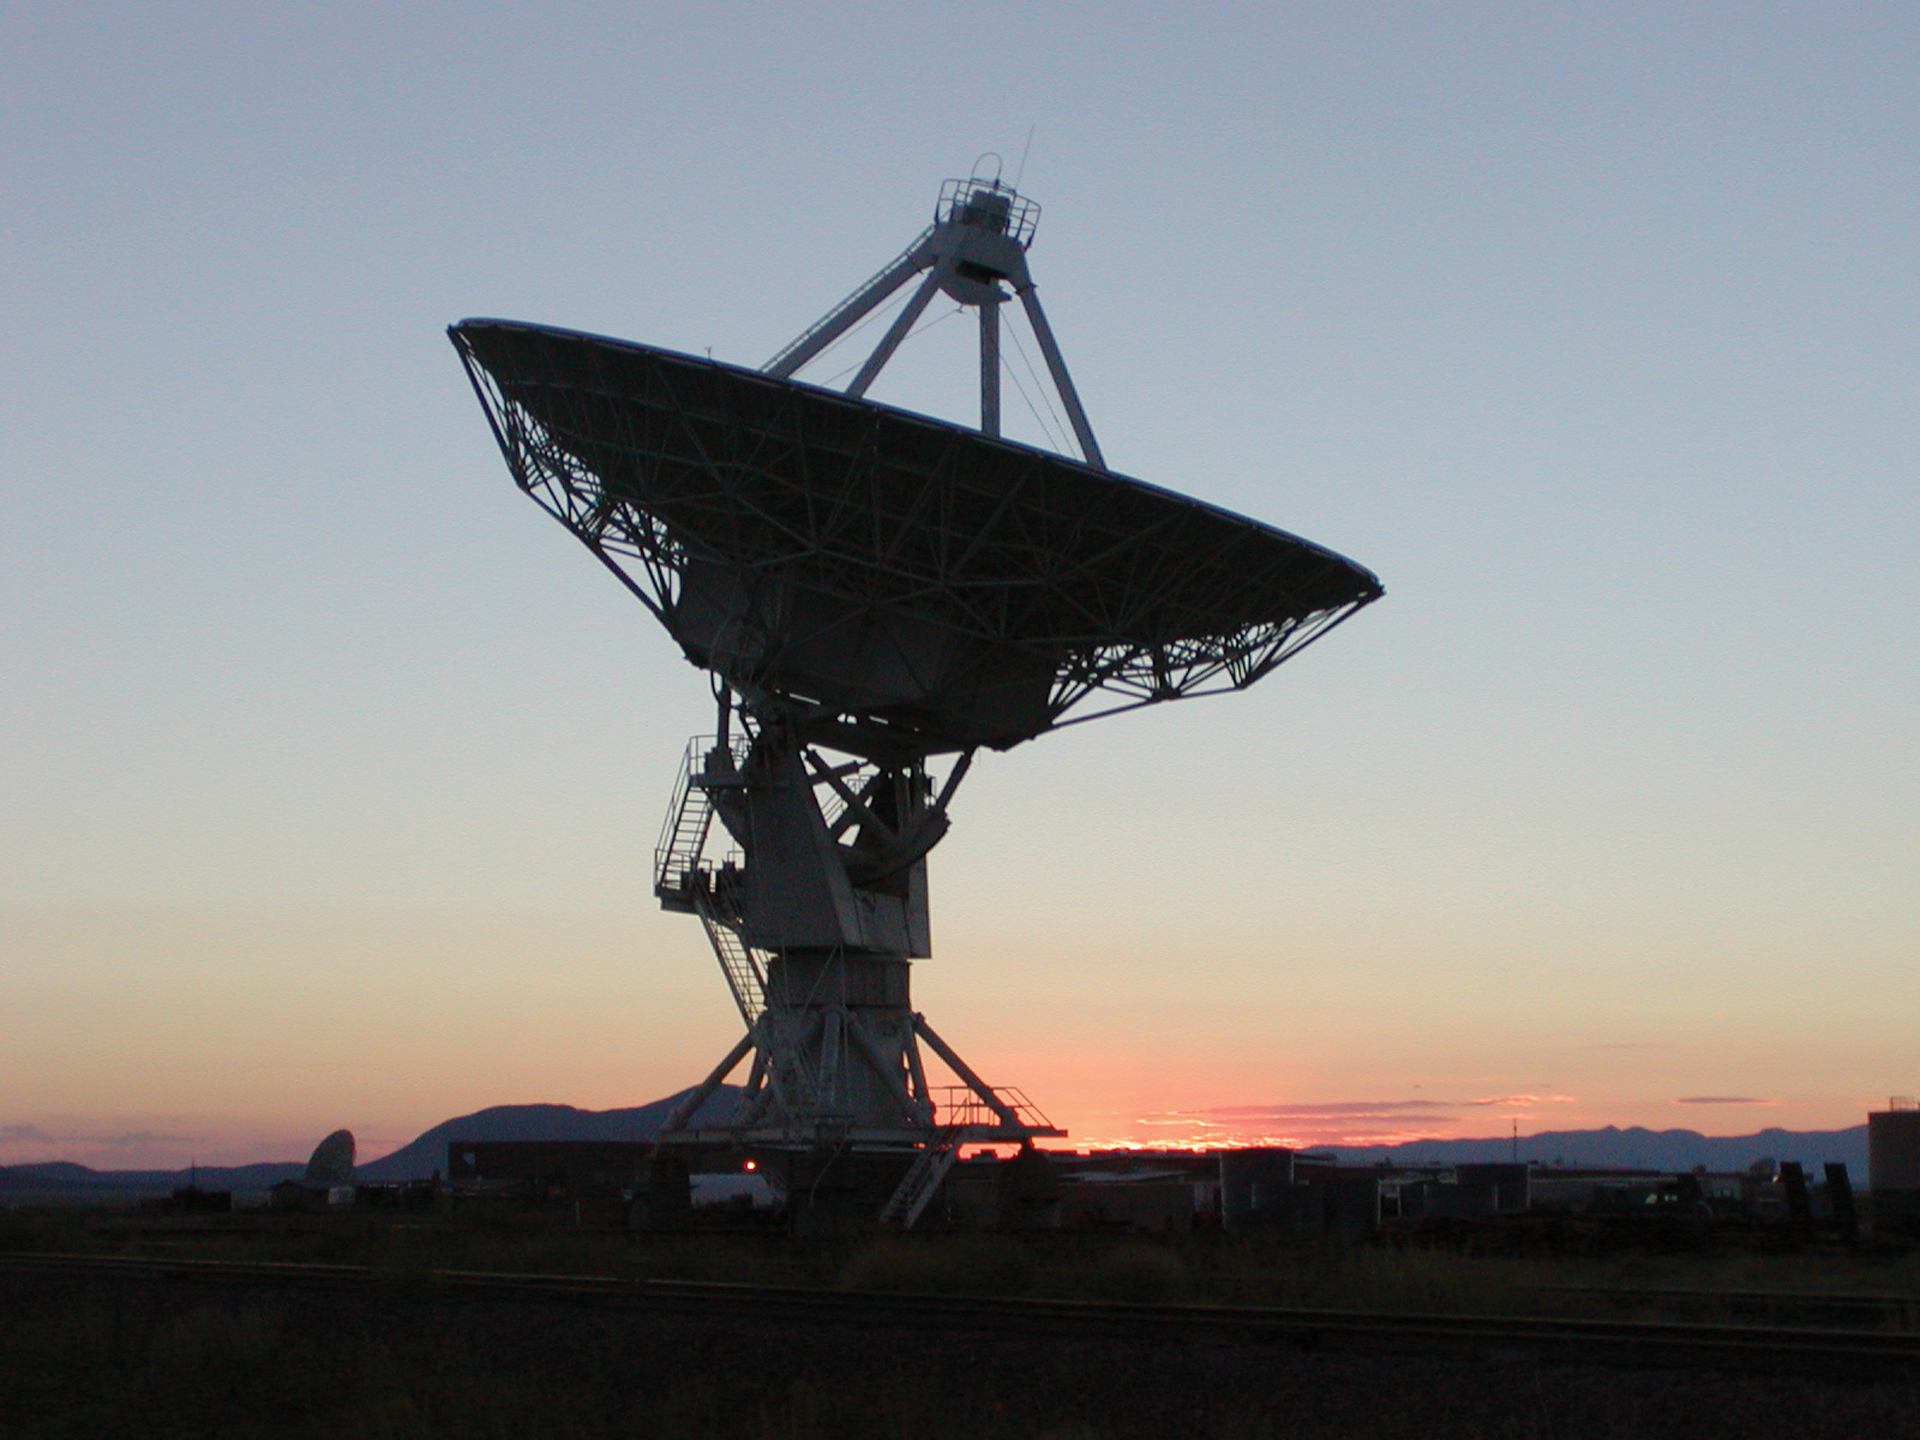

The Sun Sets Behind a Lone Antenna

A gorgeous pink sunset silhouettes a 25-meter antenna at the Very Large Array (VLA).

Credit: NRAO/AUI/NSF